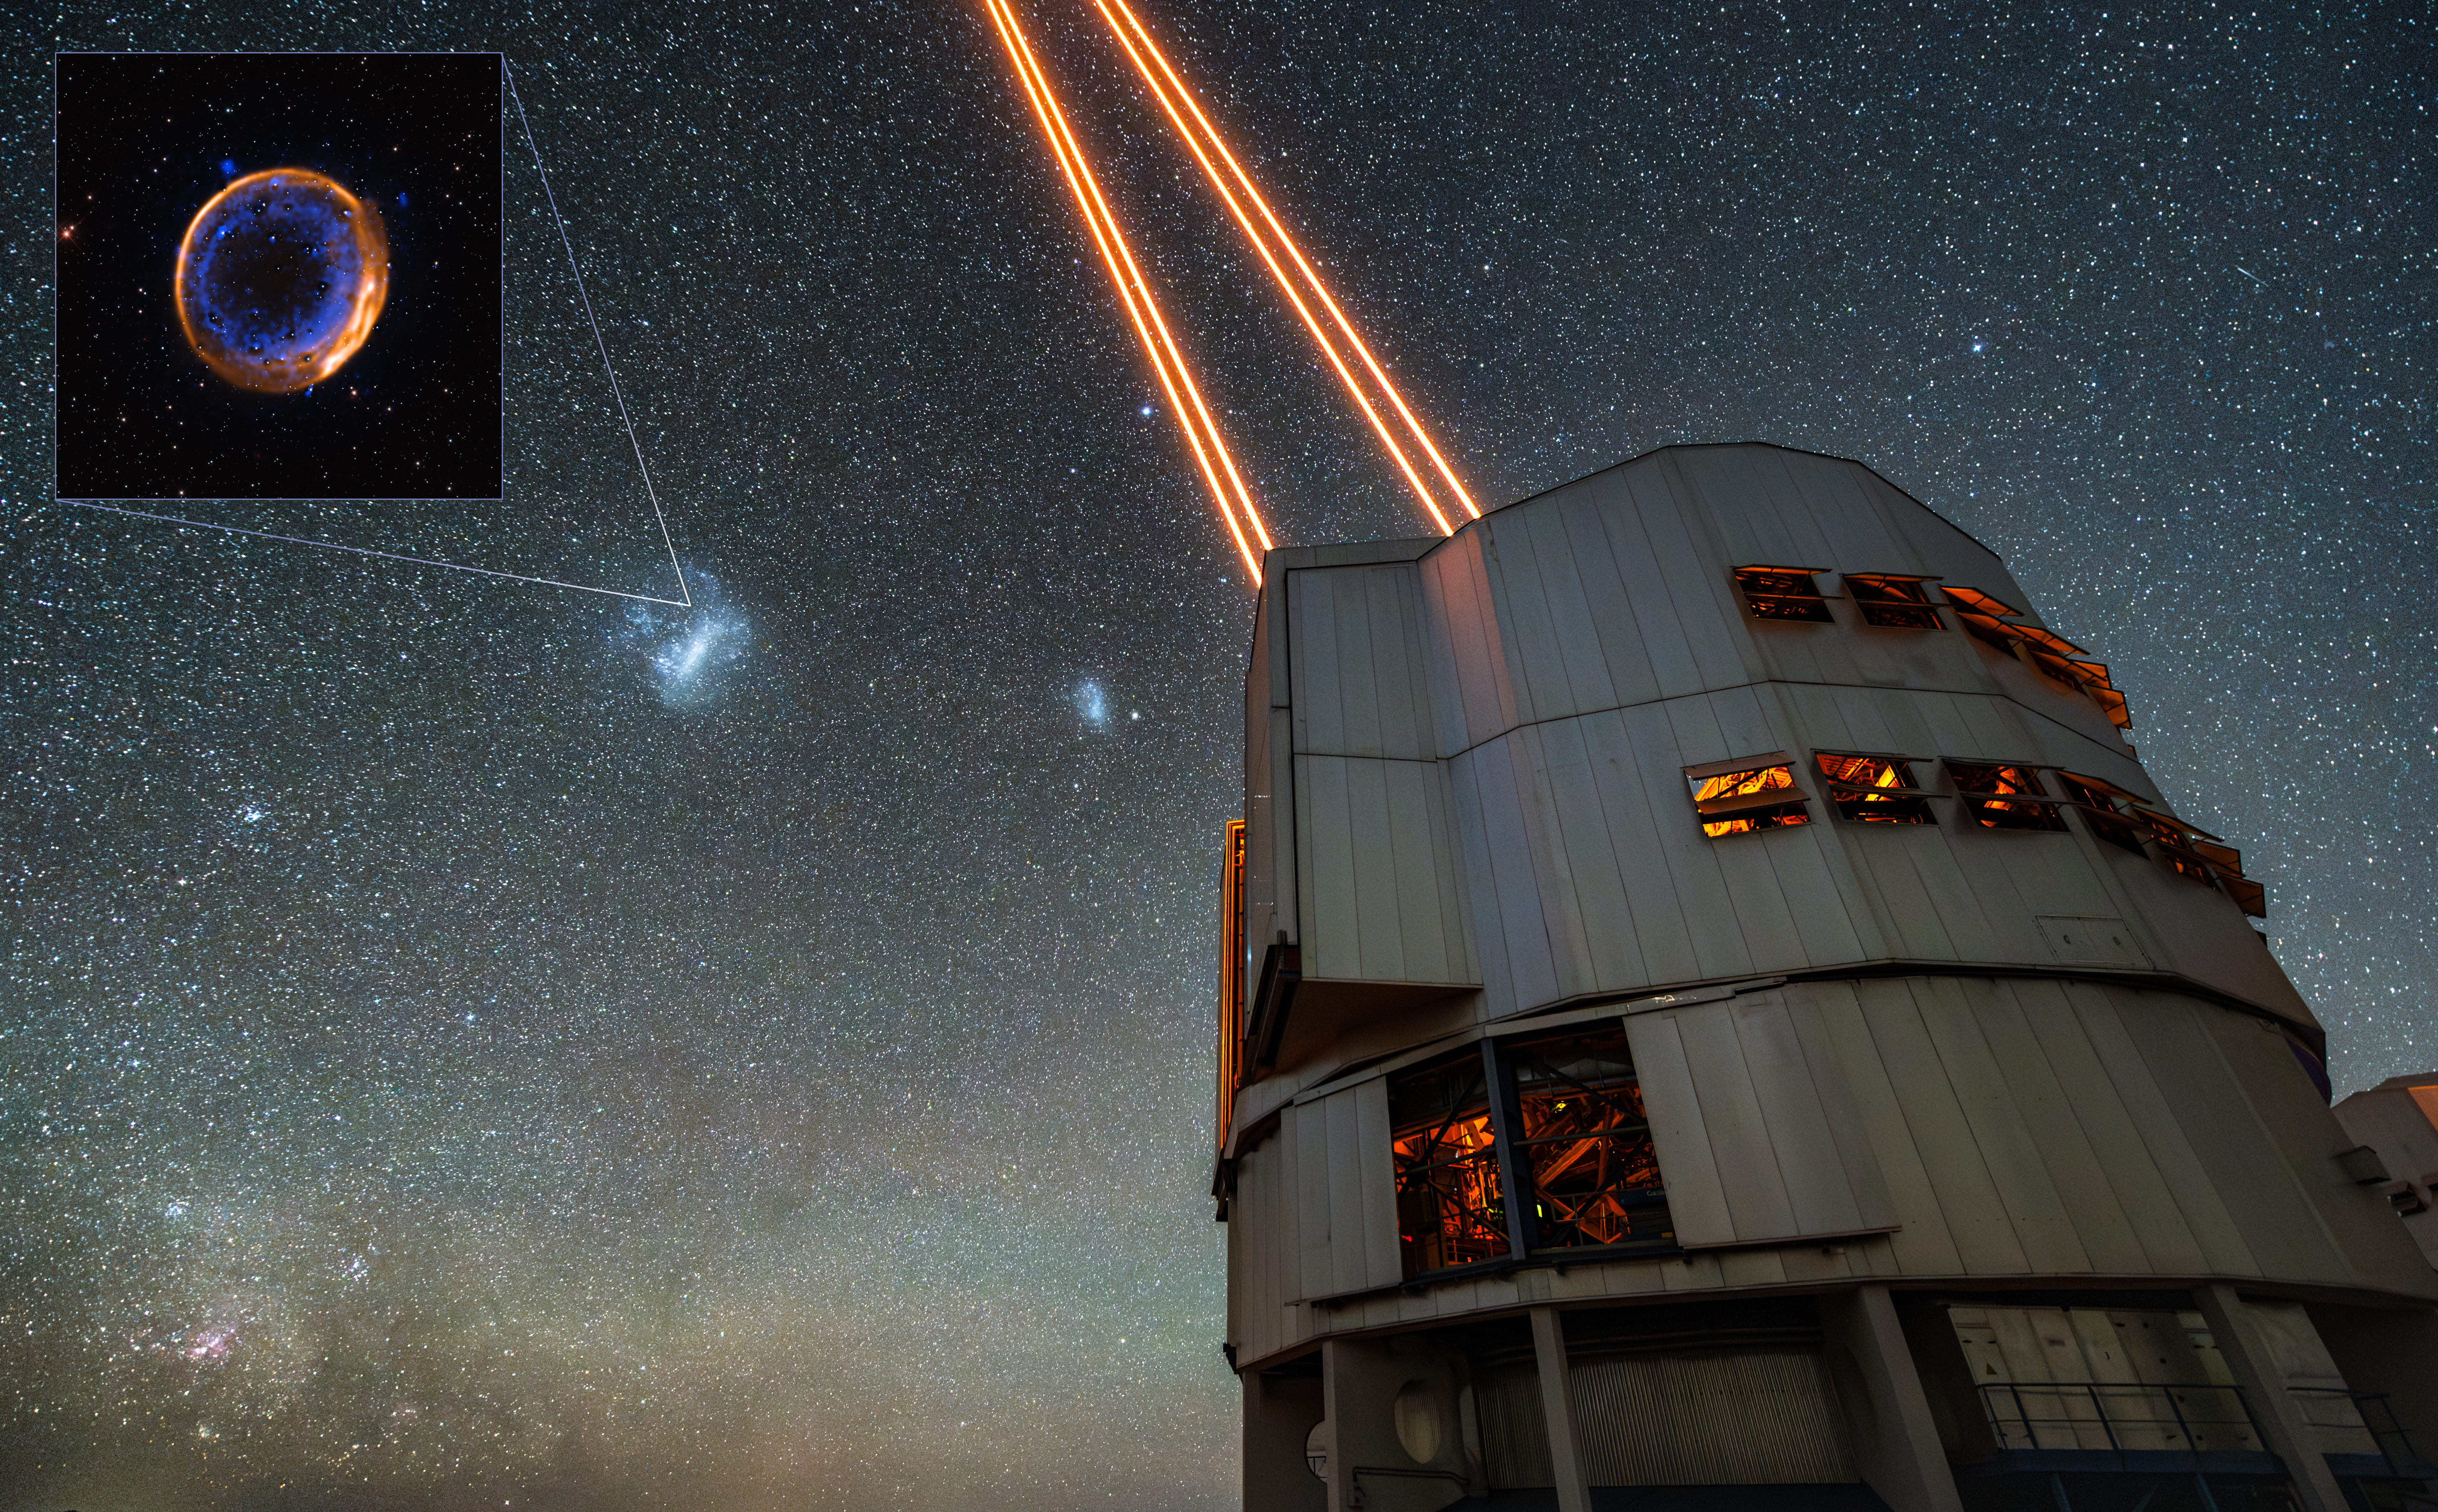

Location of the supernova remnant SNR 0509-67.5

This image marks the position on the sky of the supernova remnant SNR 0509-67.5, the expanding shells of a star that detonated twice. It is located 160 000 light-years away in the Large Magellanic Cloud, a small galaxy orbiting our own Milky Way. The inset shows new observations with ESO’s Very Large Telescope (VLT), which show that the original star died with two explosive blasts. The main image shows the VLT unit telescope used in these observations.

Credit: ESO/Inset: P. Das et al., background stars (Hubble): K. Noll et al.